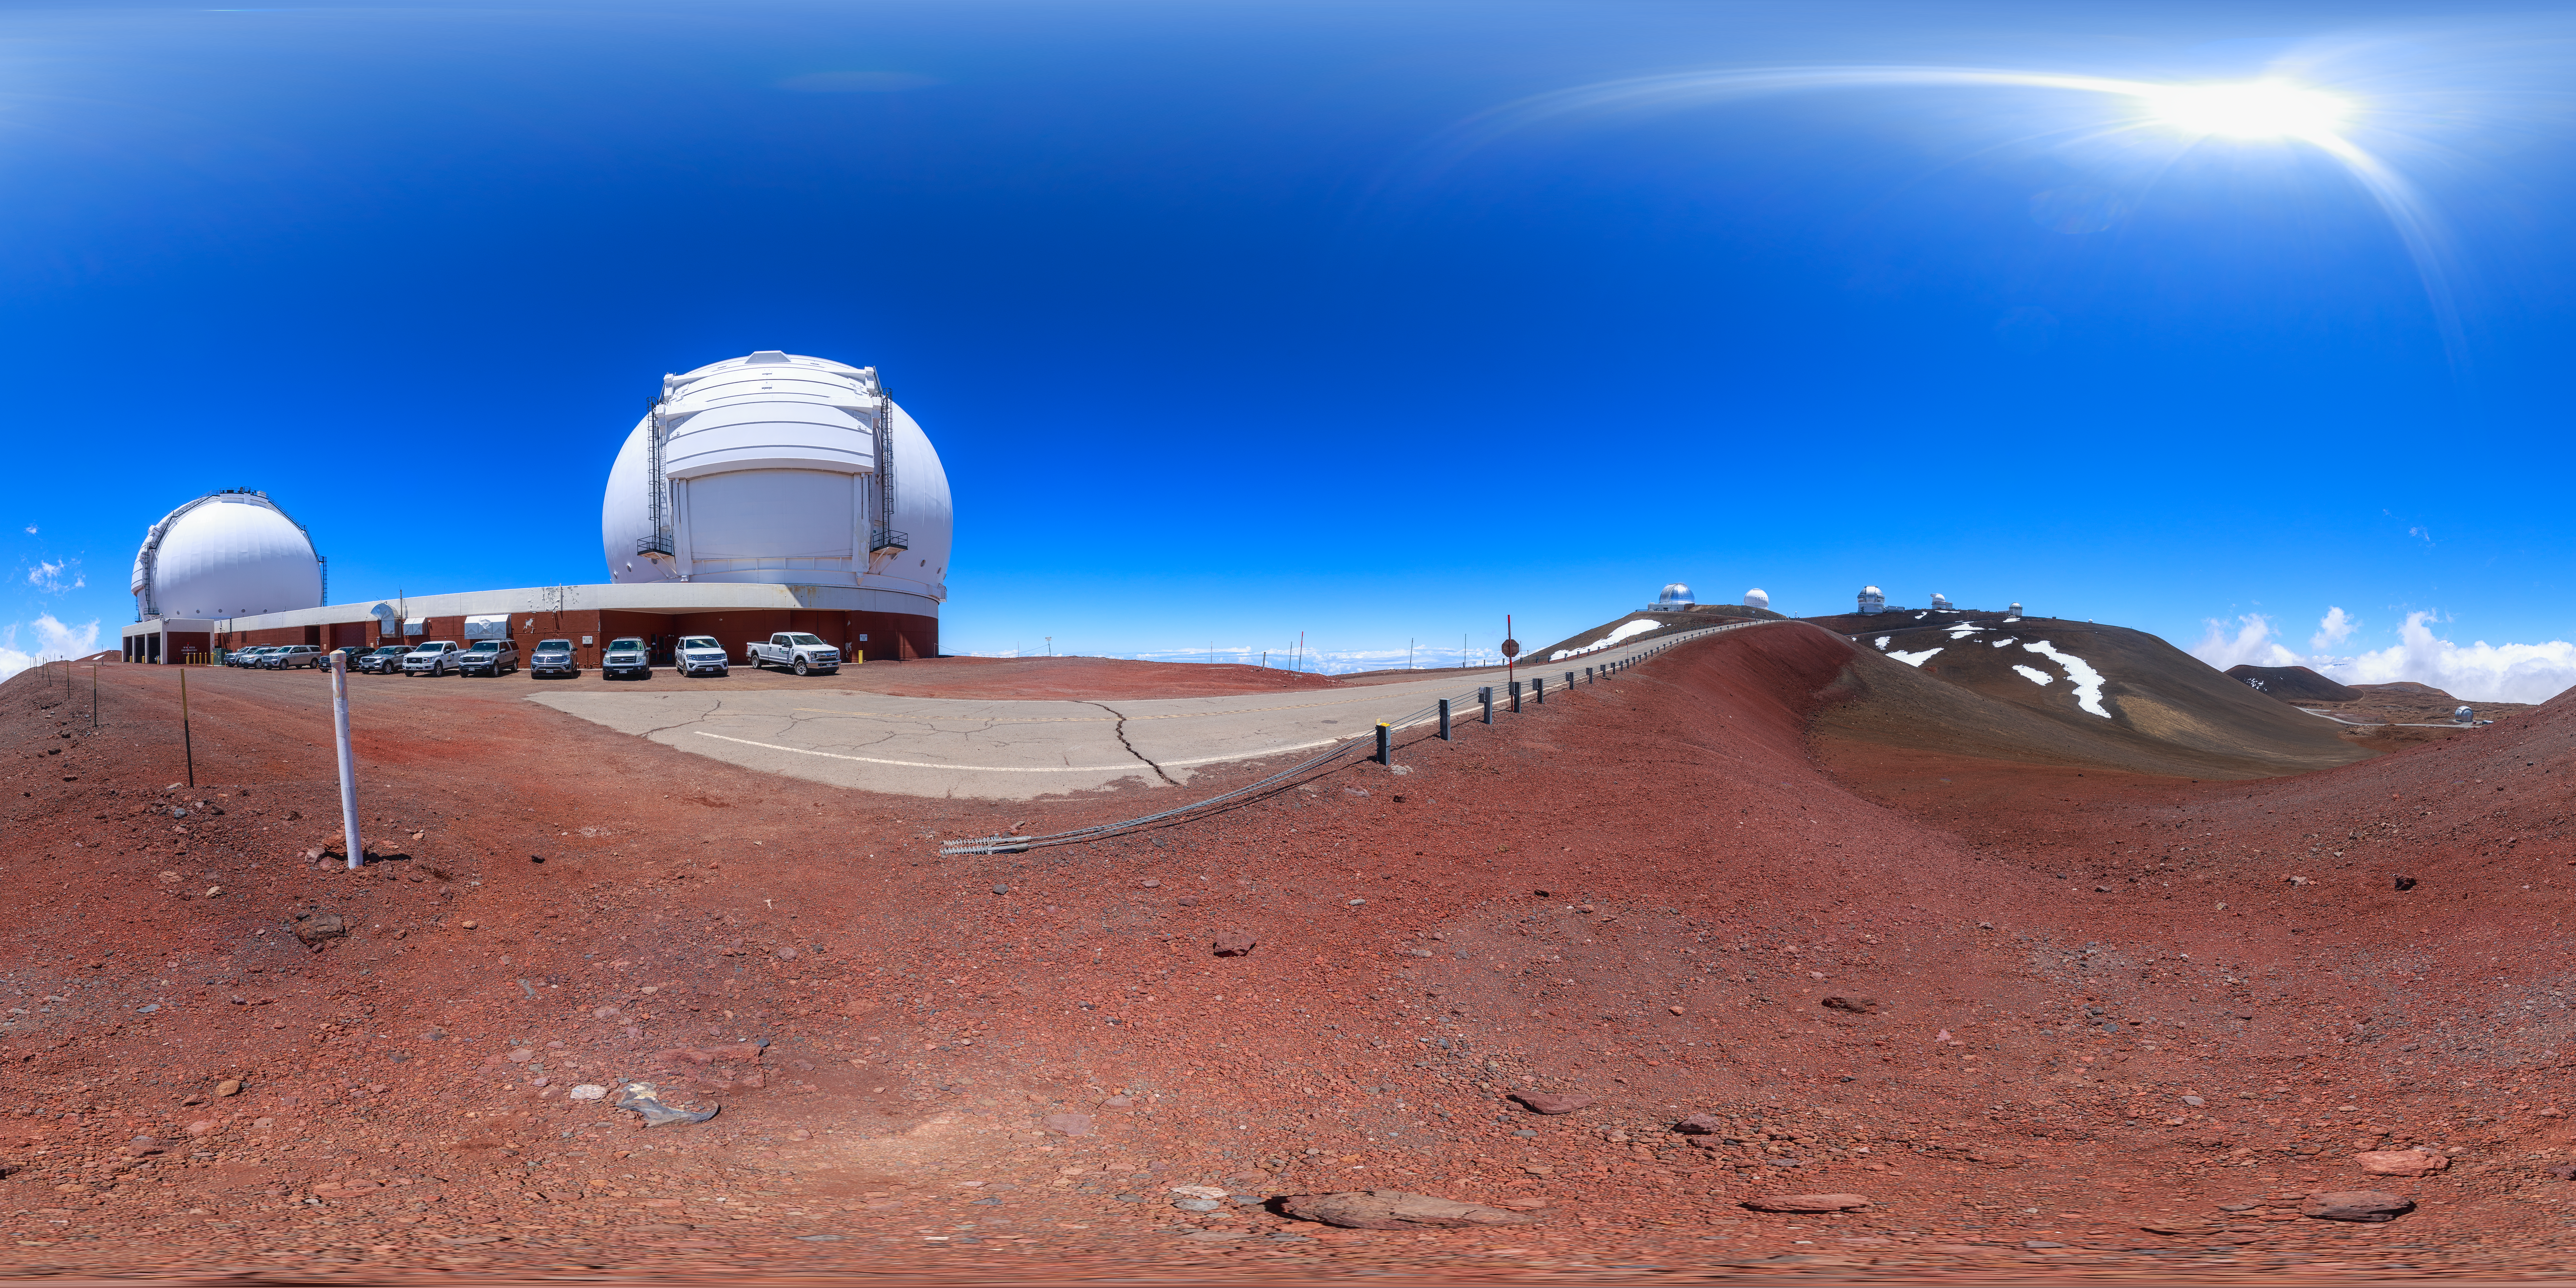

Gemini North Maunakea Panorama

A 360-degree panorama view of the Gemini North telescope, part of the International Gemini Observatory, a program of NSF NOIRLab.

Credit: NOIRLab/AURA/NSF/P. Horálek